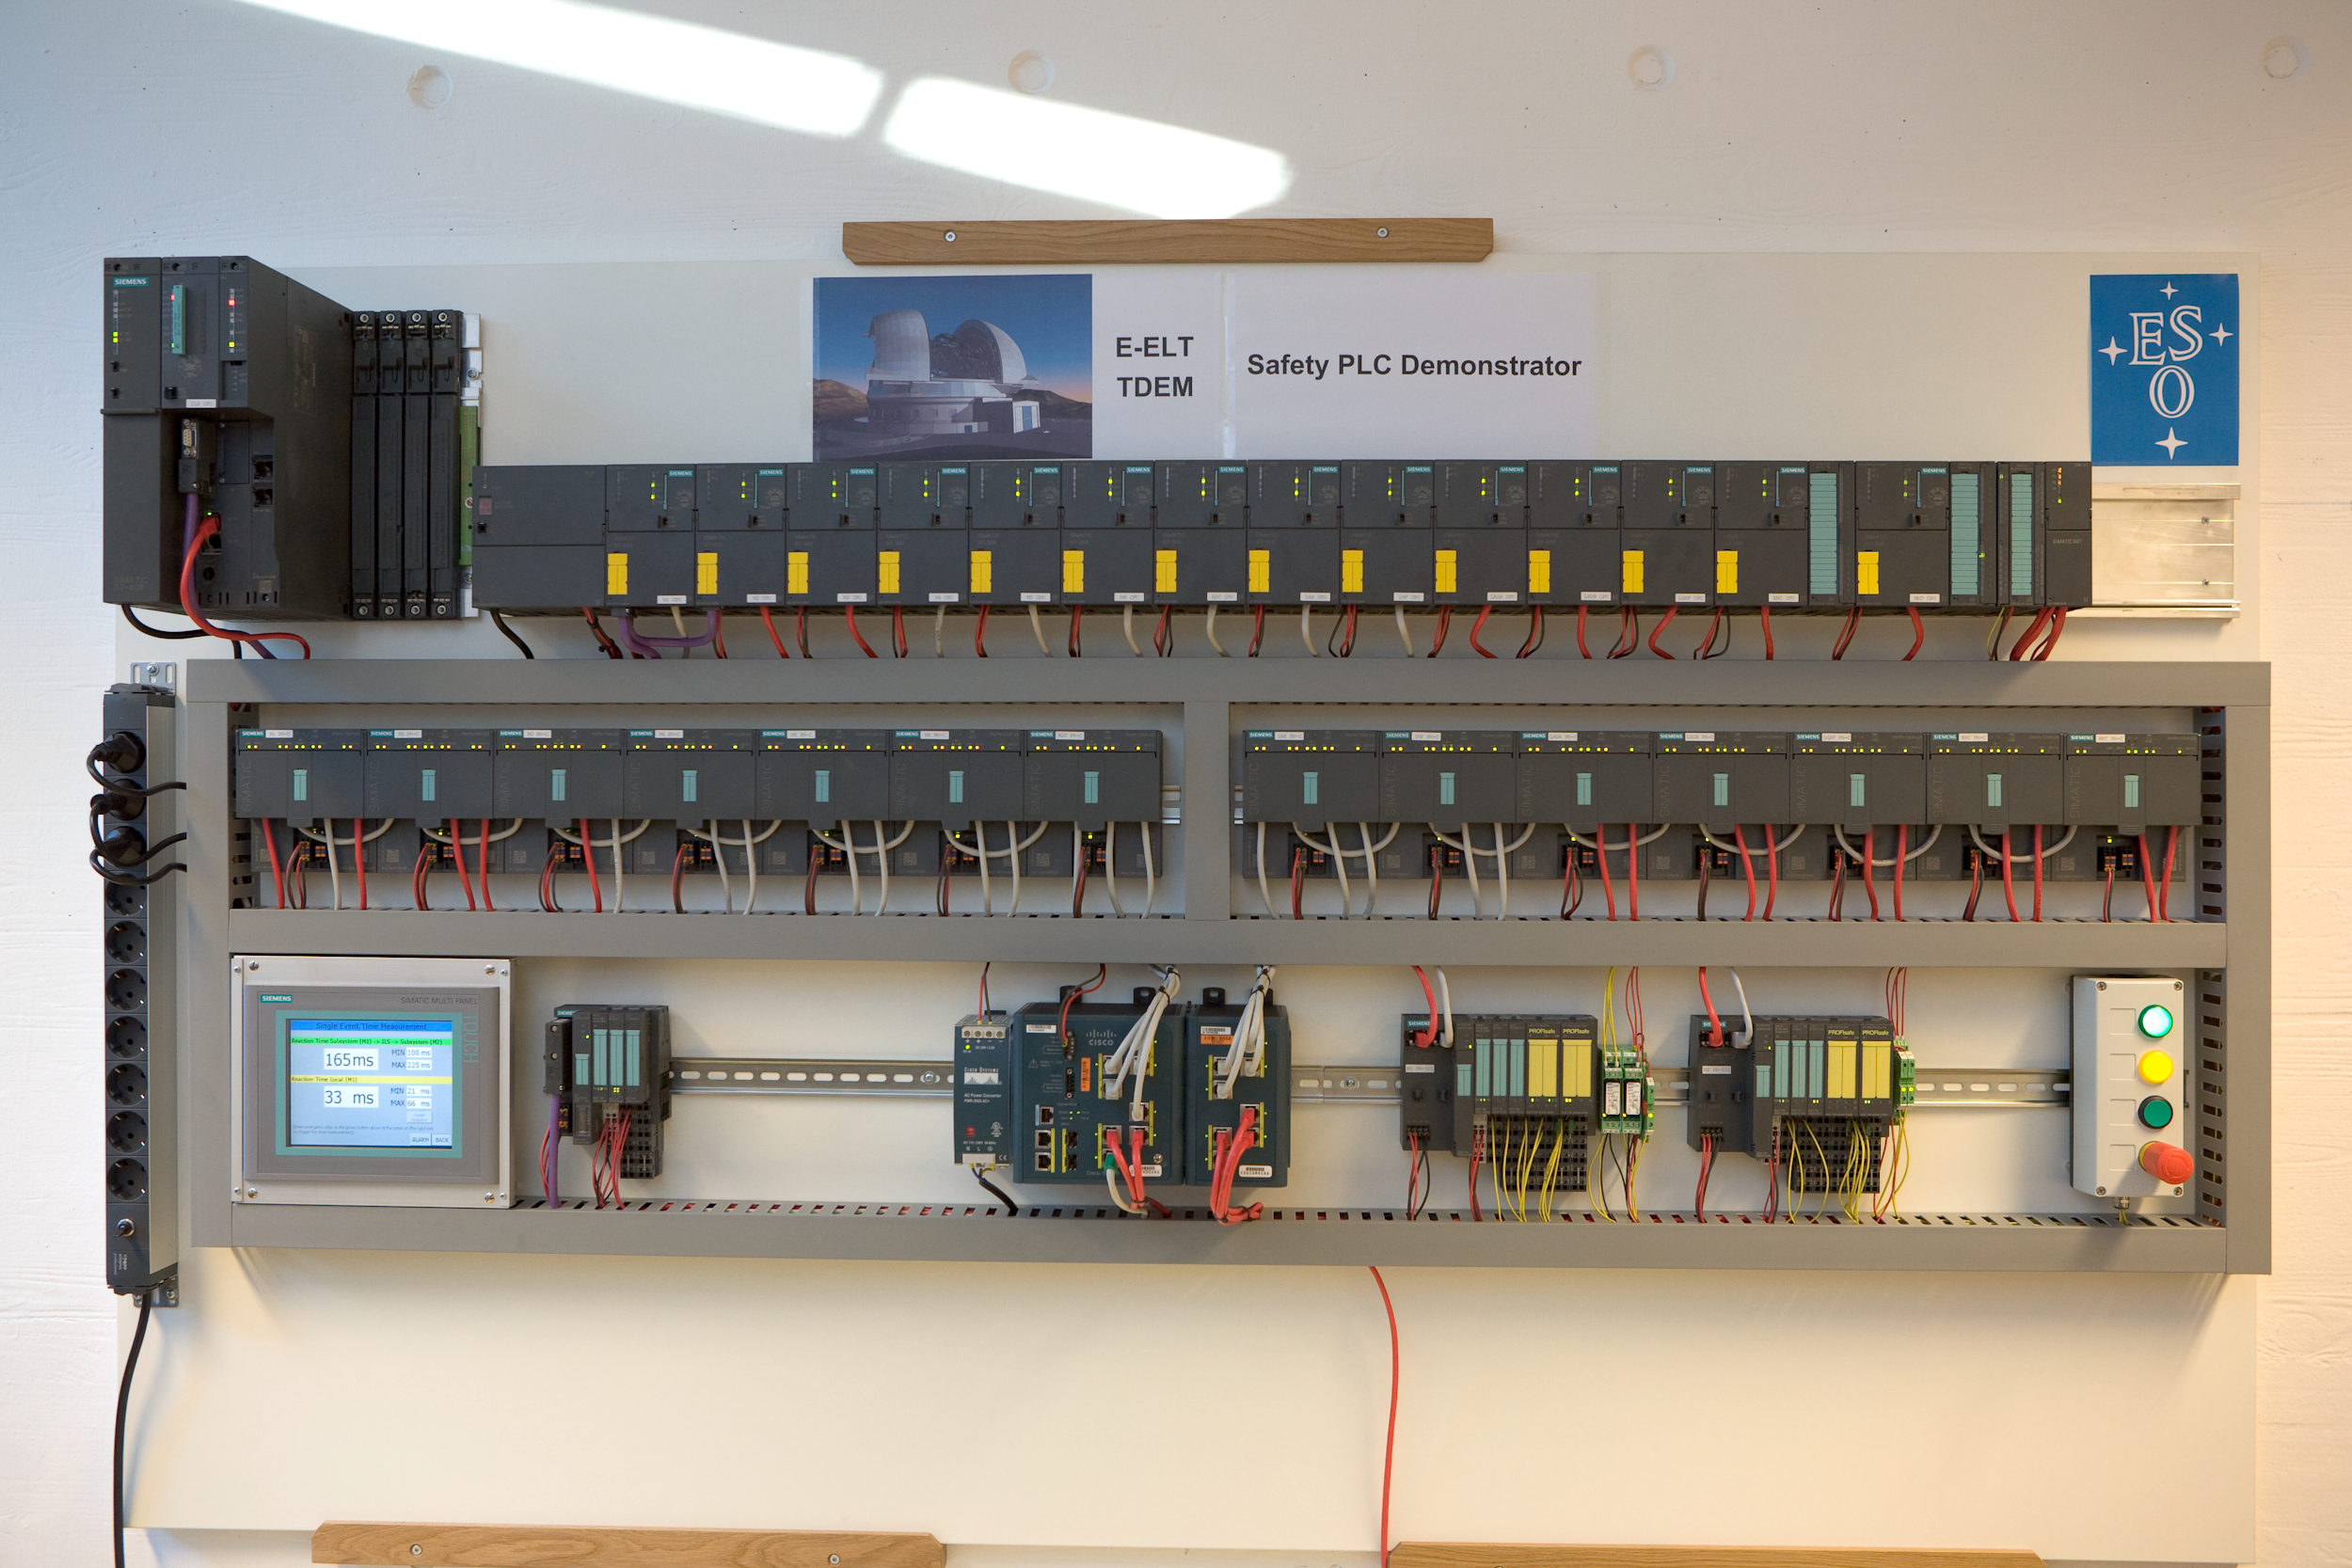

ELT PLC

ELT Safety PLC Technology Demonstrator .

Credit: ESO